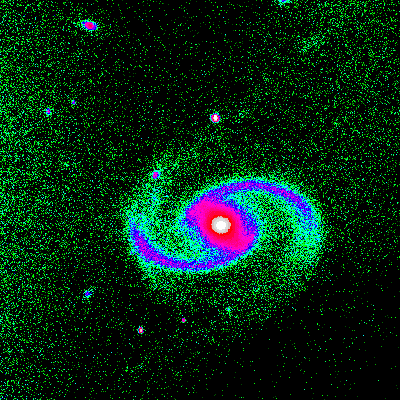

Interacting galaxy NGC 91

This is a one-minute exposure taken on the night of September 1st 1994 (UT of observation 02/09/94:09:39) with the 1k detector. This photograph shows a region 100 arc seconds square, which is displayed in pseudo-color, where the brightness is mapped to a color so as to show more of the fainter features (in green) while not saturating the bright regions (red, shading to grey/white). Observing conditions during this phase of the commissioning were not ideal, but this image has a "seeing" measurement (average FWHM of several stars) of about 0.9 arc seconds. Orientation: N up, with E to the left. About this object NGC91 (Arp 65) is an unusual spiral galaxy in the constellation Pegasus. It is classified as SAB(s)c(pec), which means that it is a spiral ("S") with a central bar, not well developed ("AB"), where the arms start at the ends of the bar (the "(s)"), and are few in number and quite open (the final "c"). The "(pec)", or peculiar, features include the extended material seen to the upper right (NW) in this image, as well as a second fainter trail going to the bottom left (SE), which is only hinted at in this short exposure. There are several other galaxies nearby, which may account for its oddities (although not everyone thinks we can always blame interactions for strange morphologies). Location: 00 21 51.7 +22 24 01 (2000.0), distance: over 200 million light-years, size: perhaps 60000 light-years across.

Credit: WIYN/NOIRLab/NSF